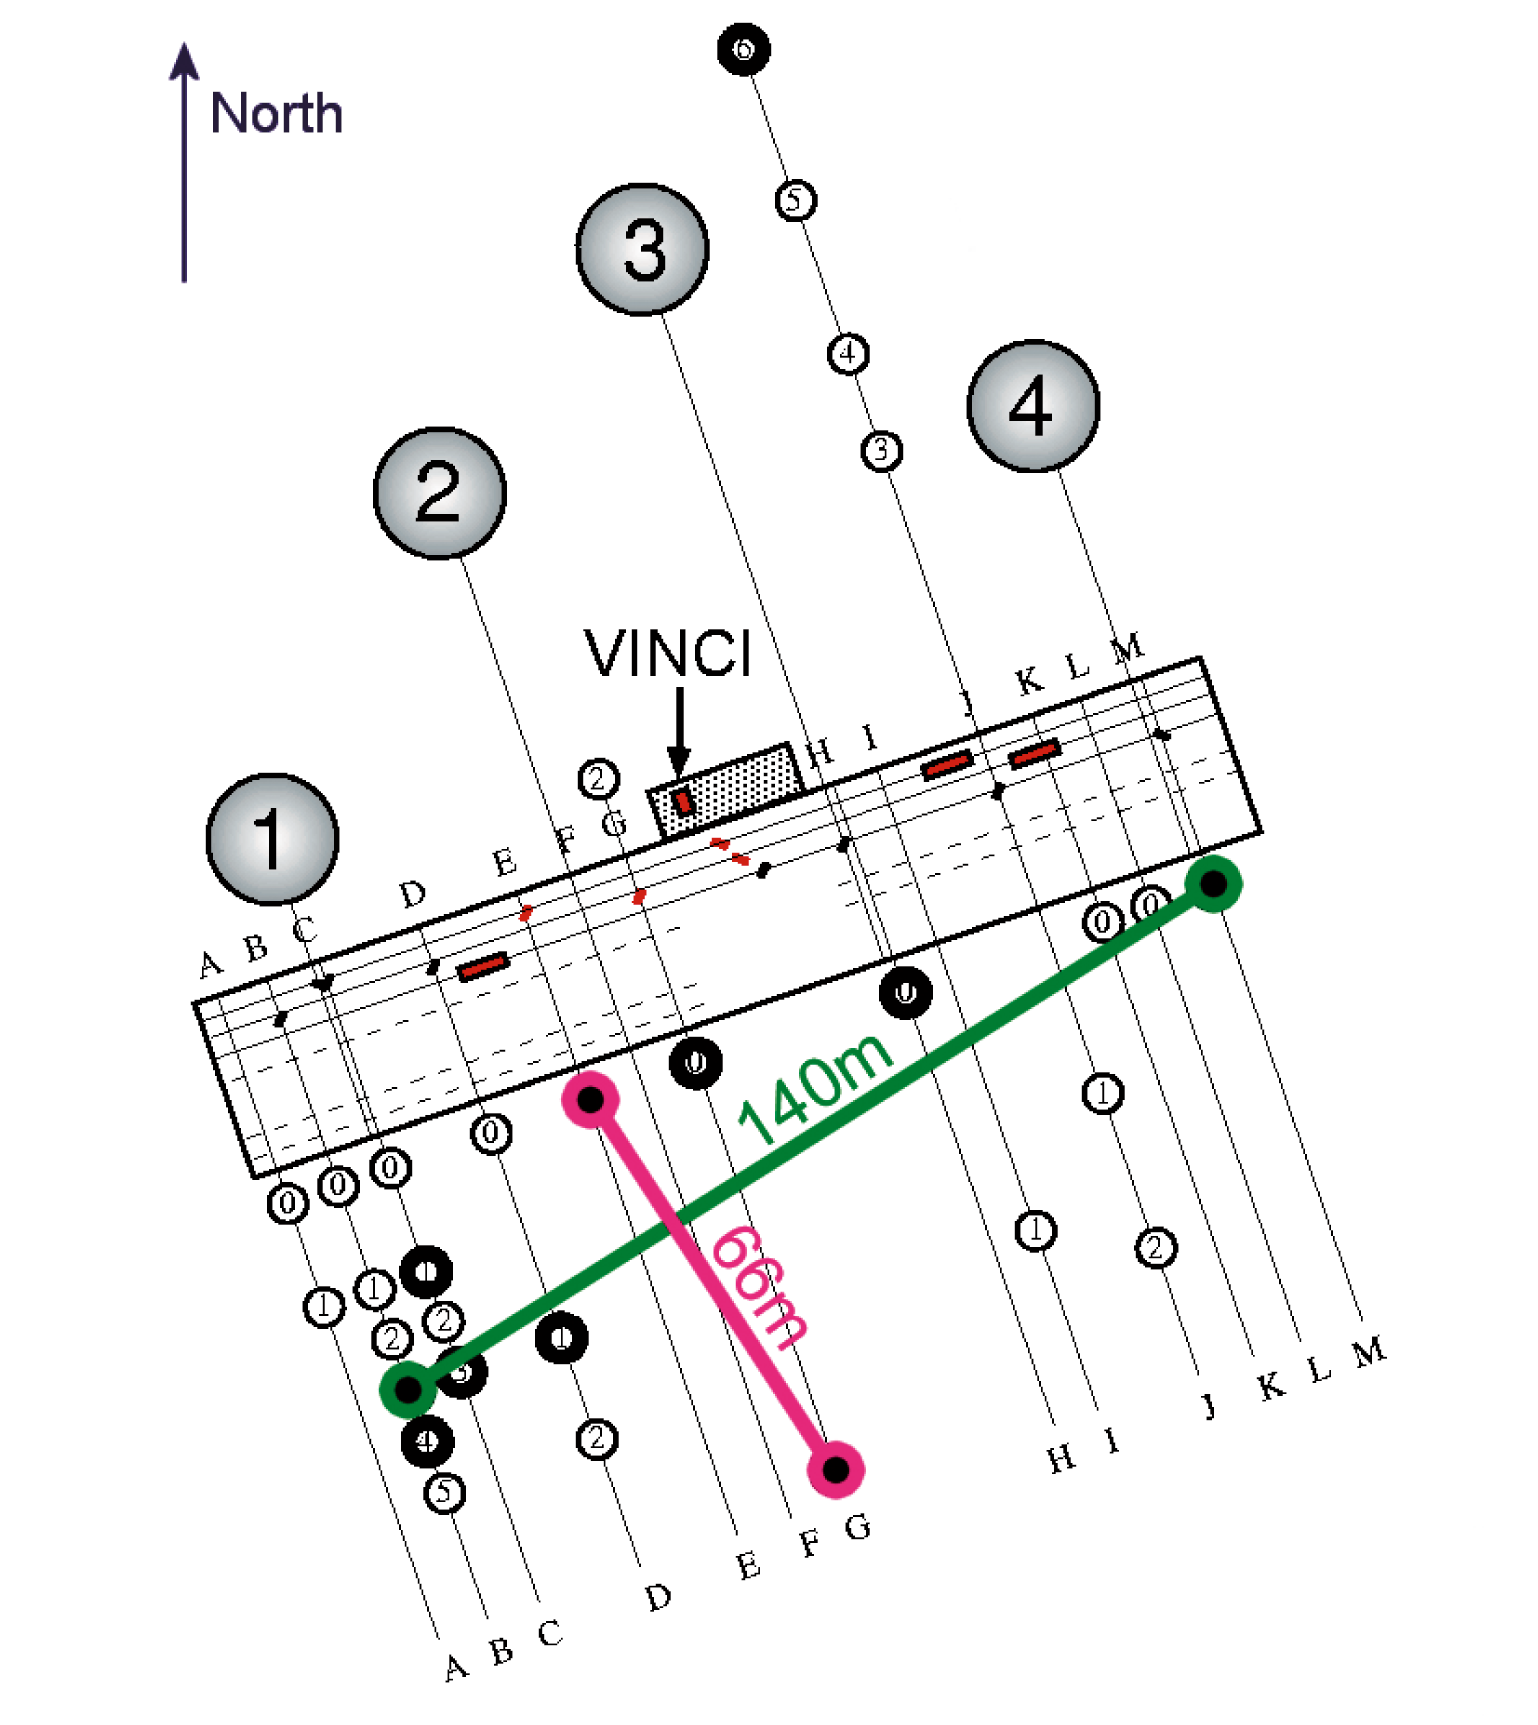

VLTI configuration for measurements of Achernar

The configuration of the VLT Interferometer (VLTI) for the measurements of Achernar, a rapidly rotating star. The moveable, 40-cm test telescopes were positioned at specific "stations" (E0 + G1; B3 + M0; with baselines of 66 m and 140 m, respectively), allowing contiguous measurements in two nearly perpendicular directions. The two light beams were then sent via the path-compensating VLTI Delay Lines to the VINCI test instrument where they combined to form interferometric fringes. The positions of the four 8.2-m VLT Unit Telescopes are indicated by numbered circles.

Credit: ESO